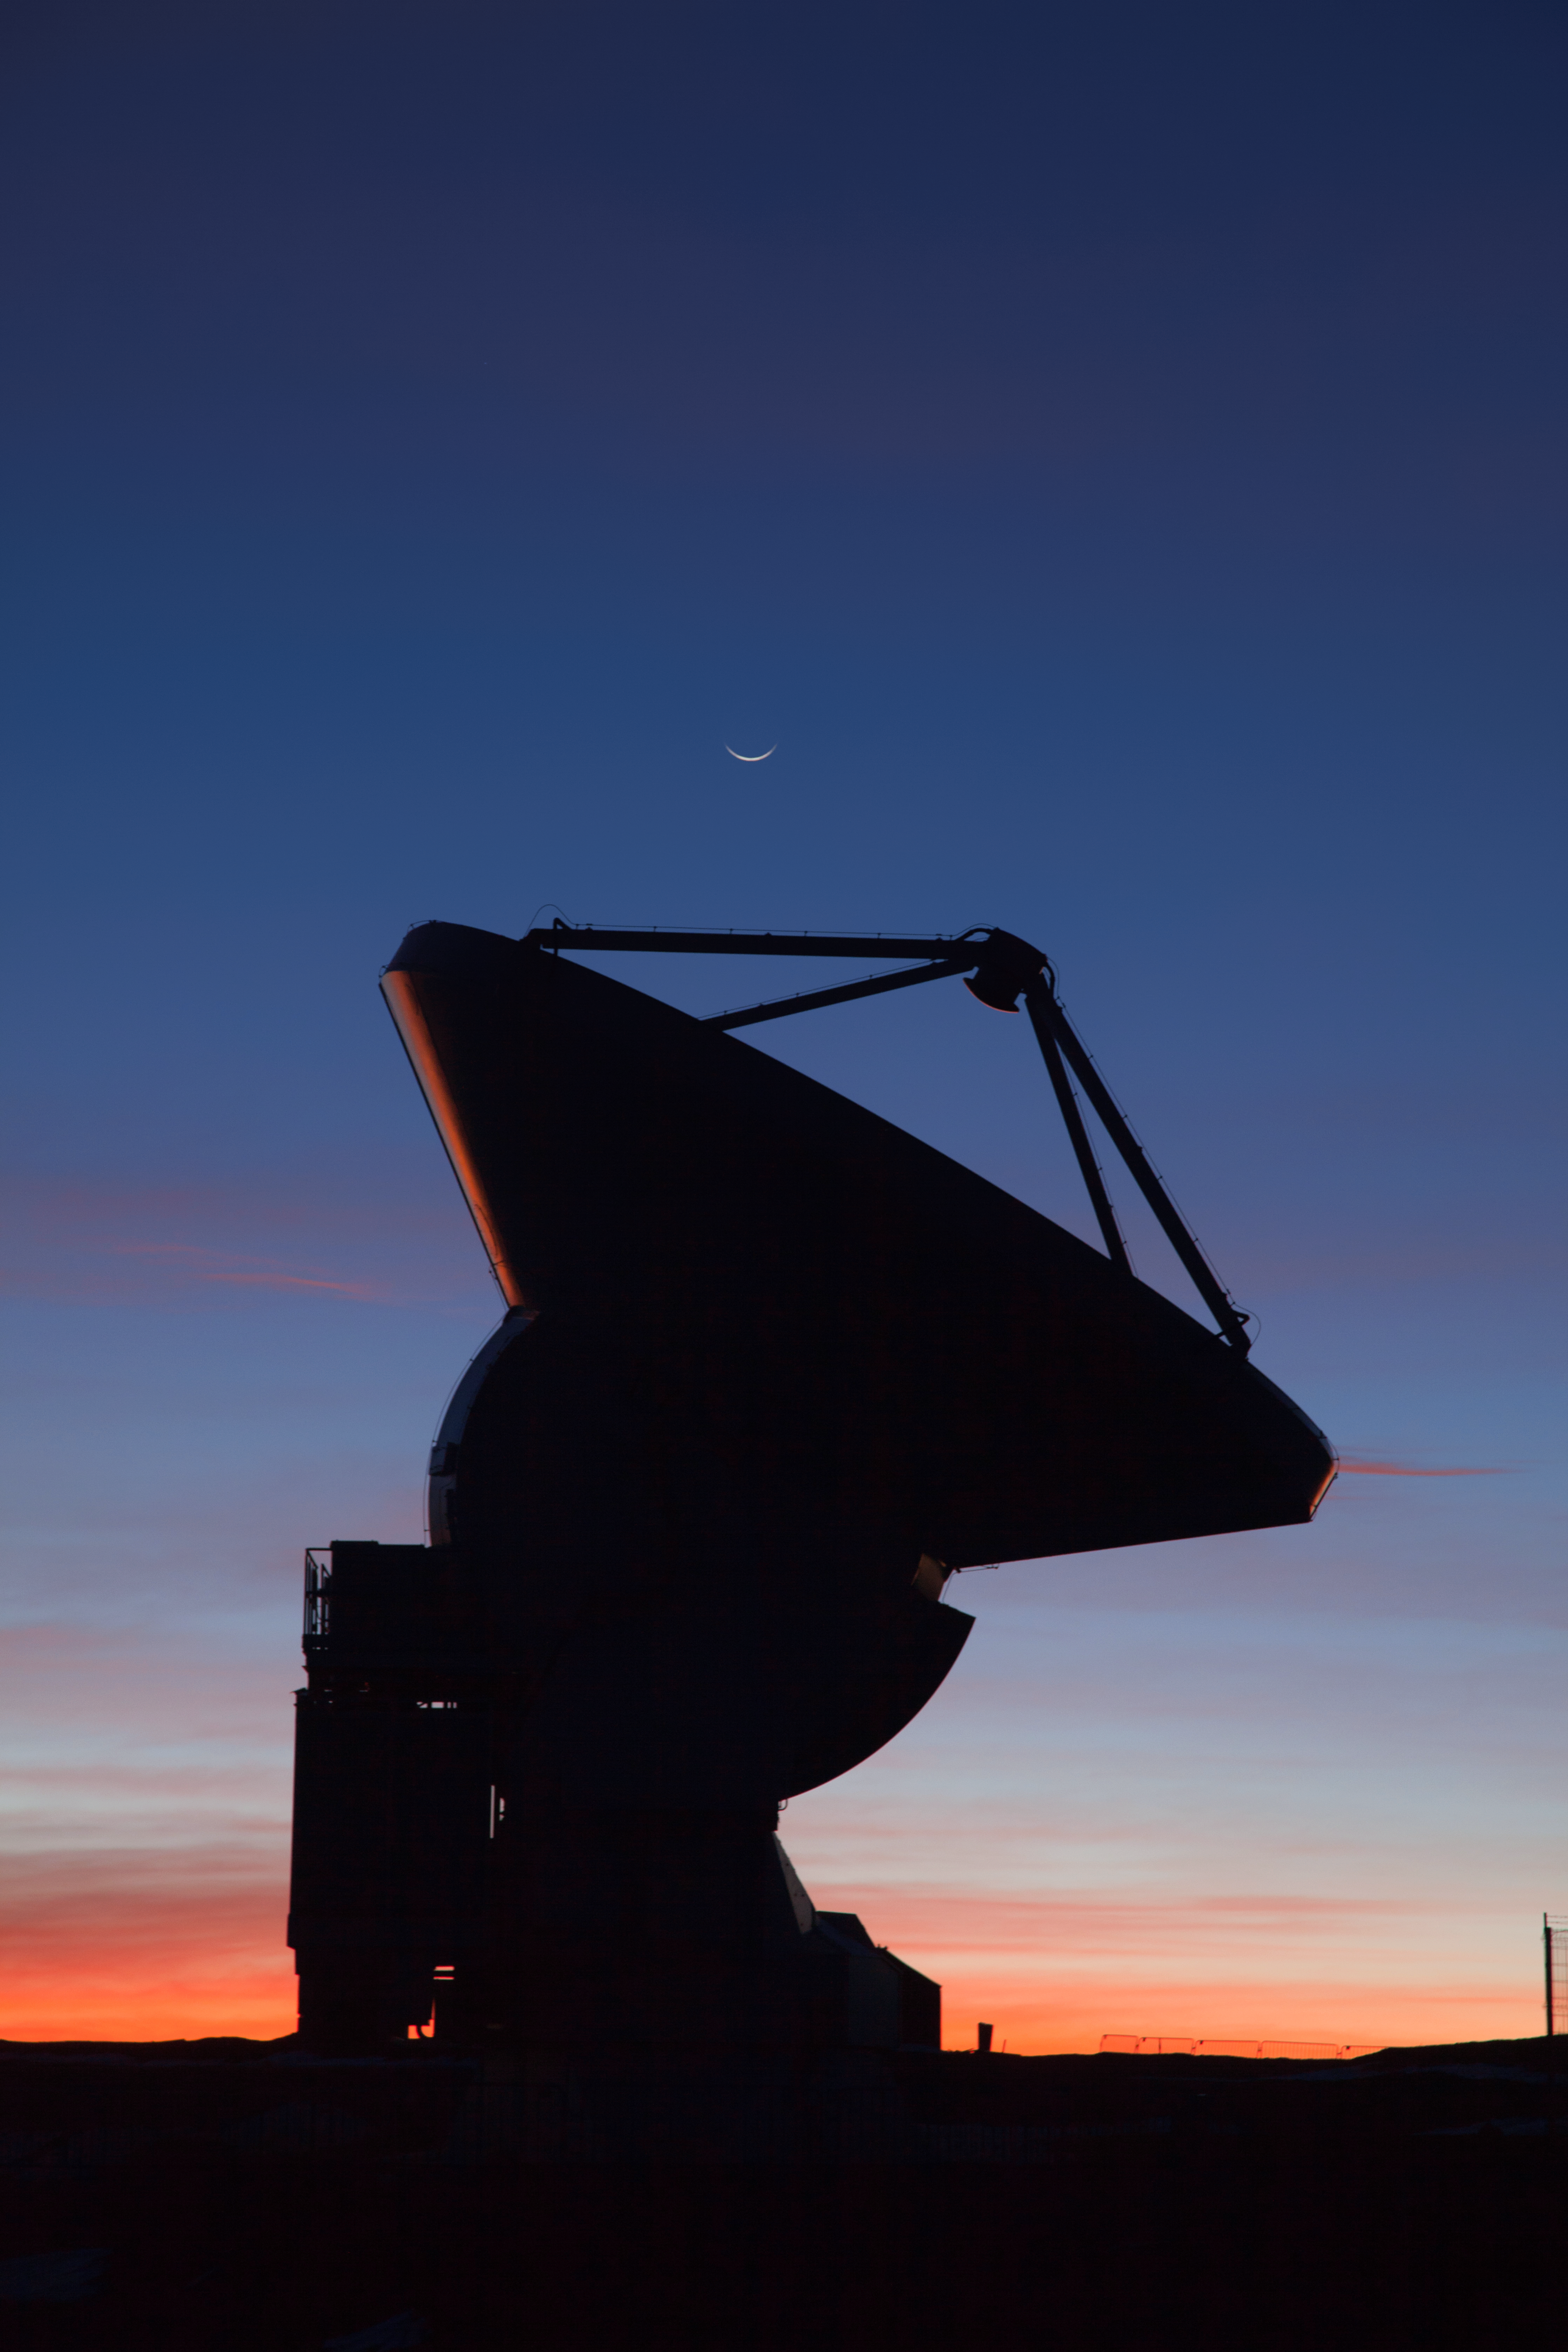

Antenna on the edge

One of ALMA's 66 antennae points to the sky as the Sun reaches sunset on the edge of the horizon. Just above the antenna appears the young crescent moon.

Credit: ALMA (ESO/NAOJ/NRAO)